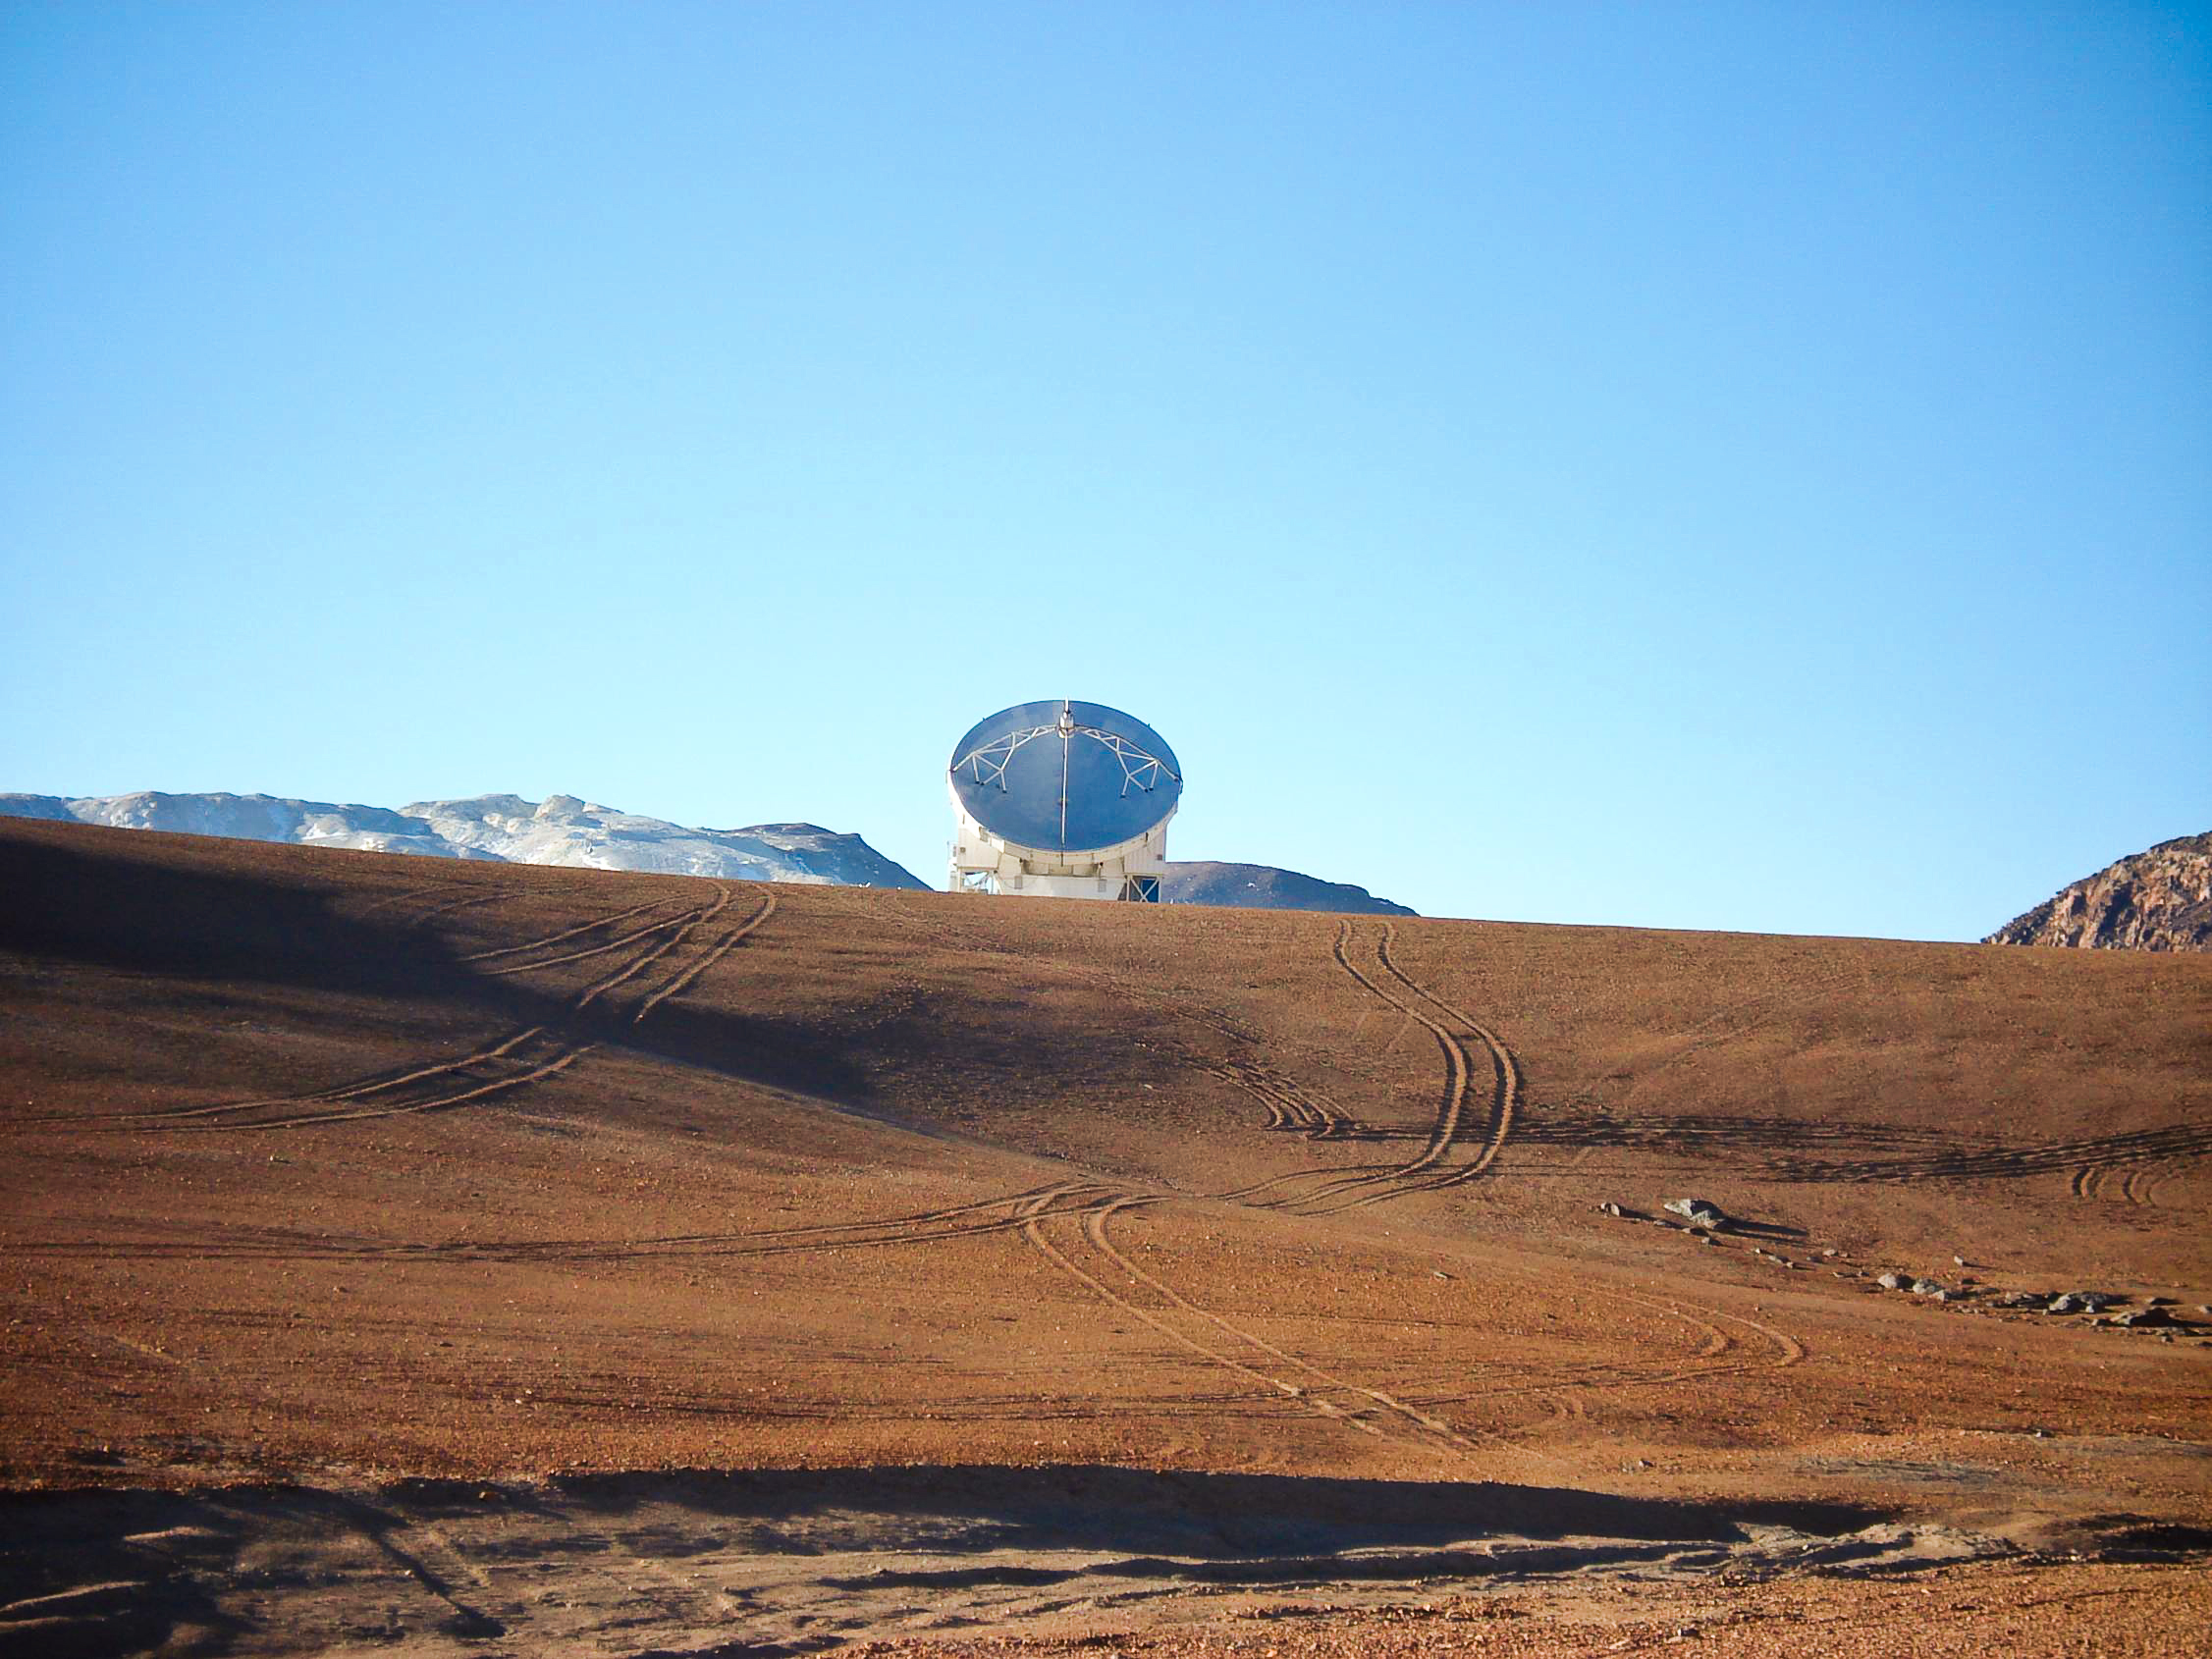

APEX image calendar, May 2010 — APEX antenna at 5,104 m

The antenna of APEX, the Atacama Pathfinder Experiment telescope, looms over the hills of the Chajnantor plateau in Chile's Atacama region, approximately 5,100 metres above sea level. APEX is the largest submillimetre-wavelength telescope operating in the southern hemisphere, observing the cold and distant Universe for astronomers.

Credit: M. Cárdenas/ESO/APEX (MPIfR/ESO/OSO)